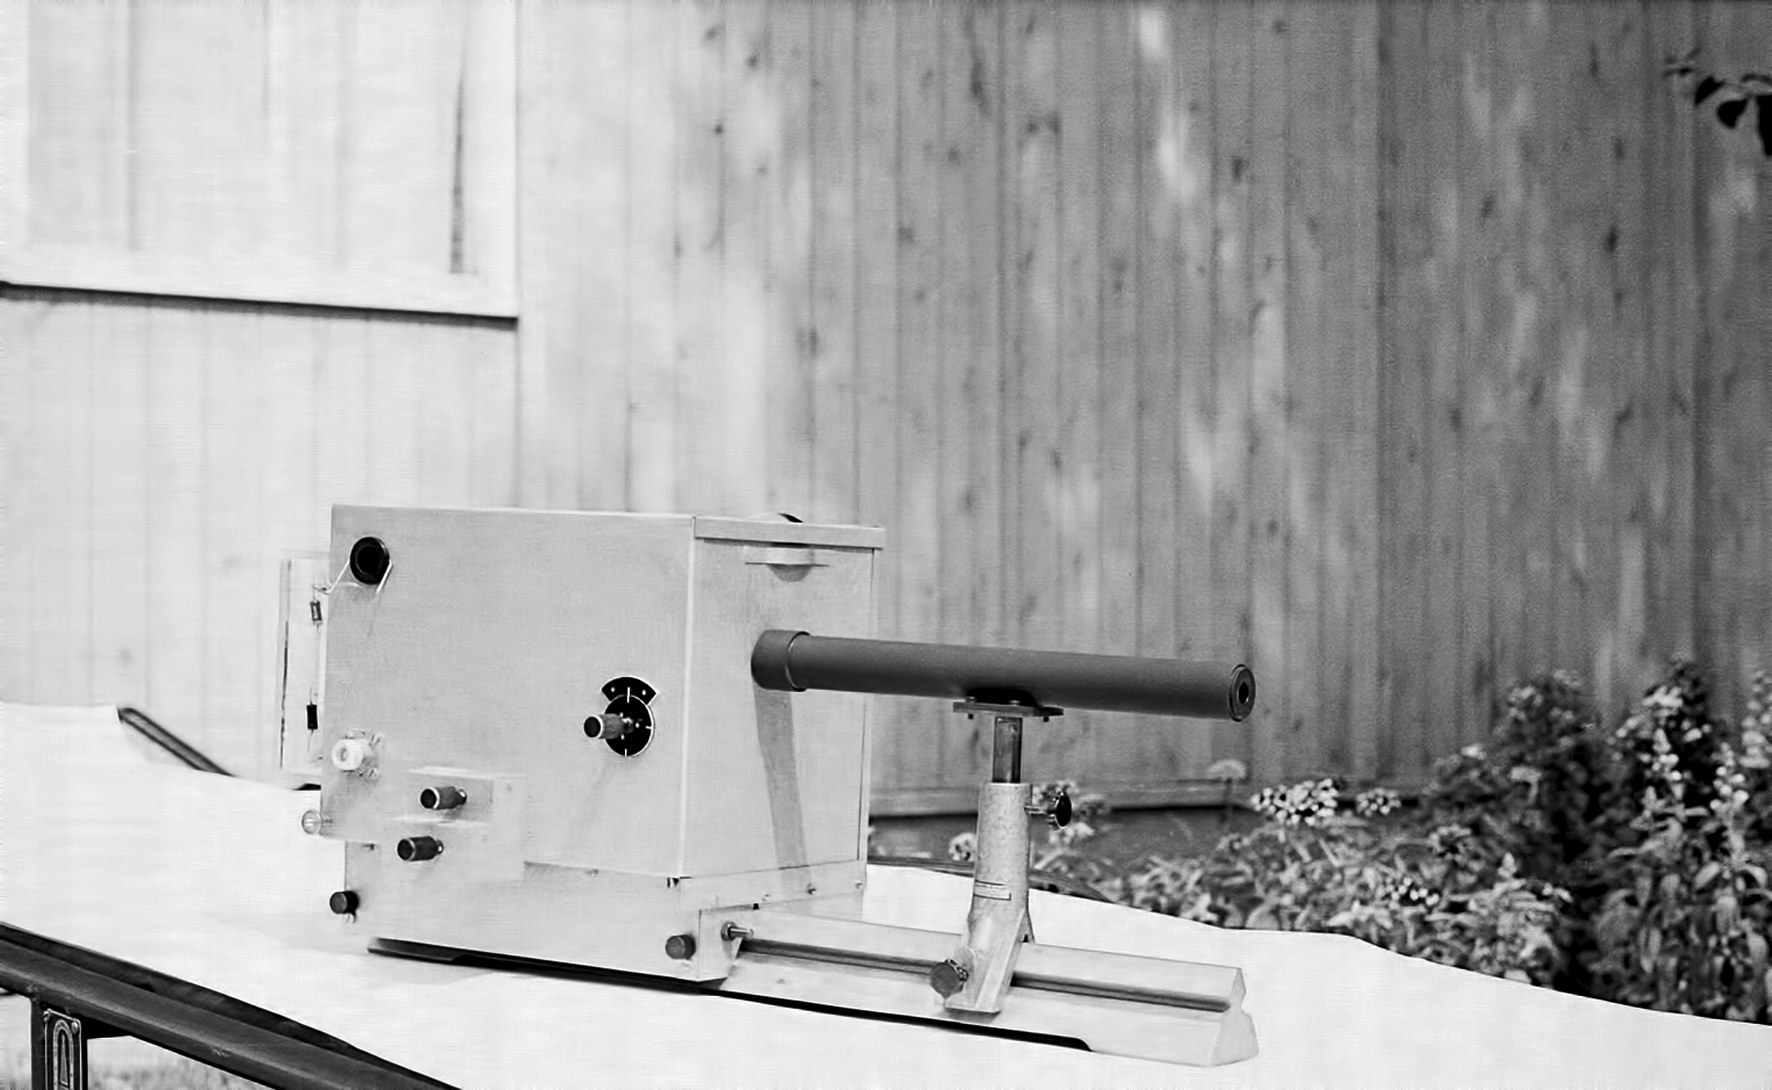

Assembling the ESO 1-metre telescope

The ESO 1-metre telescope was the first telescope installed at the La Silla Observatory, in 1966. It was used until 1994 as a photometric telescope, both in the visible with a single channel photometer, and in the infrared with an InSb photometer and a bolometer. Since 1994 it has been fully dedicated to the DENIS project.

Credit: ESO